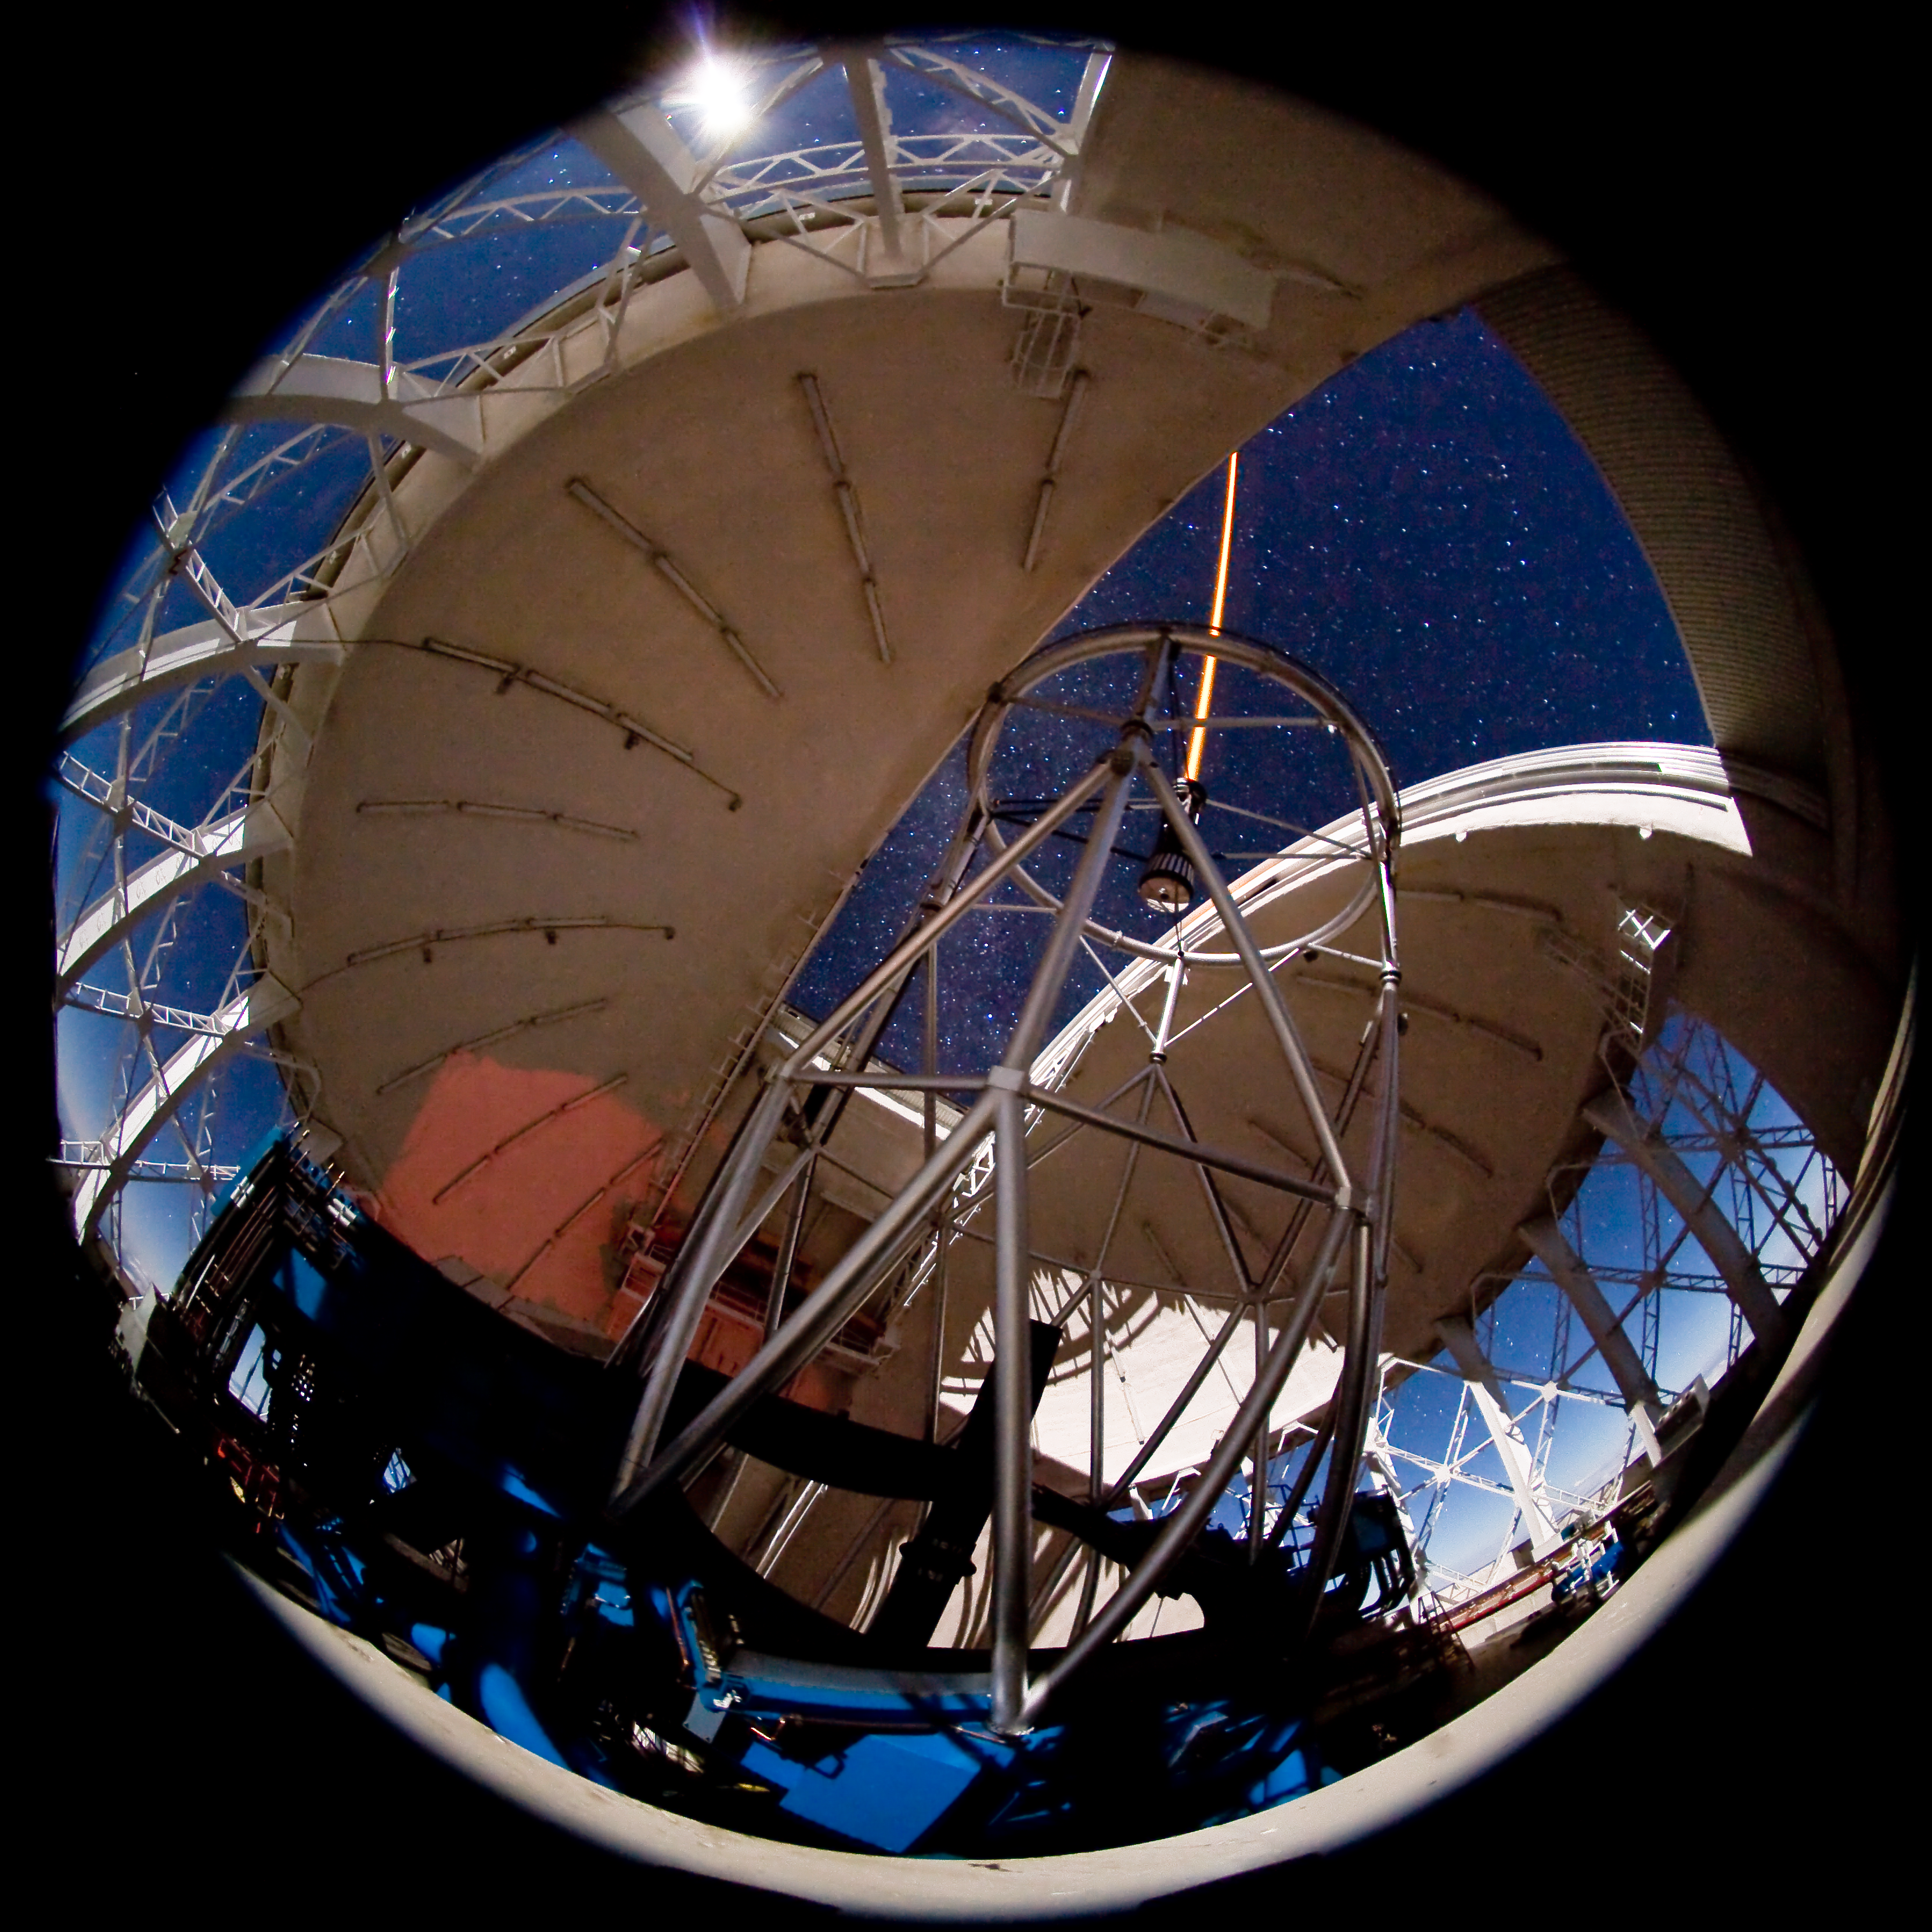

Gemini North - Laser Guide Star (LGS)

This image shows the Gemini North Laser Guide Star system in operation during December of 2006. The yellow/orange beam of the laser is seen at the top of the telescope. The laser creates an artificial star by exciting a thin layer of sodium about 90 kilometers above the ground. This artificial star is used as a reference to allow most of the distortions caused by the Earth’s atmosphere to be removed and result in very sharp, high resolution near-infrared images. The Moon and the night sky are seen through the open vent gates in this 55-second exposure.

Credit: International Gemini Observatory